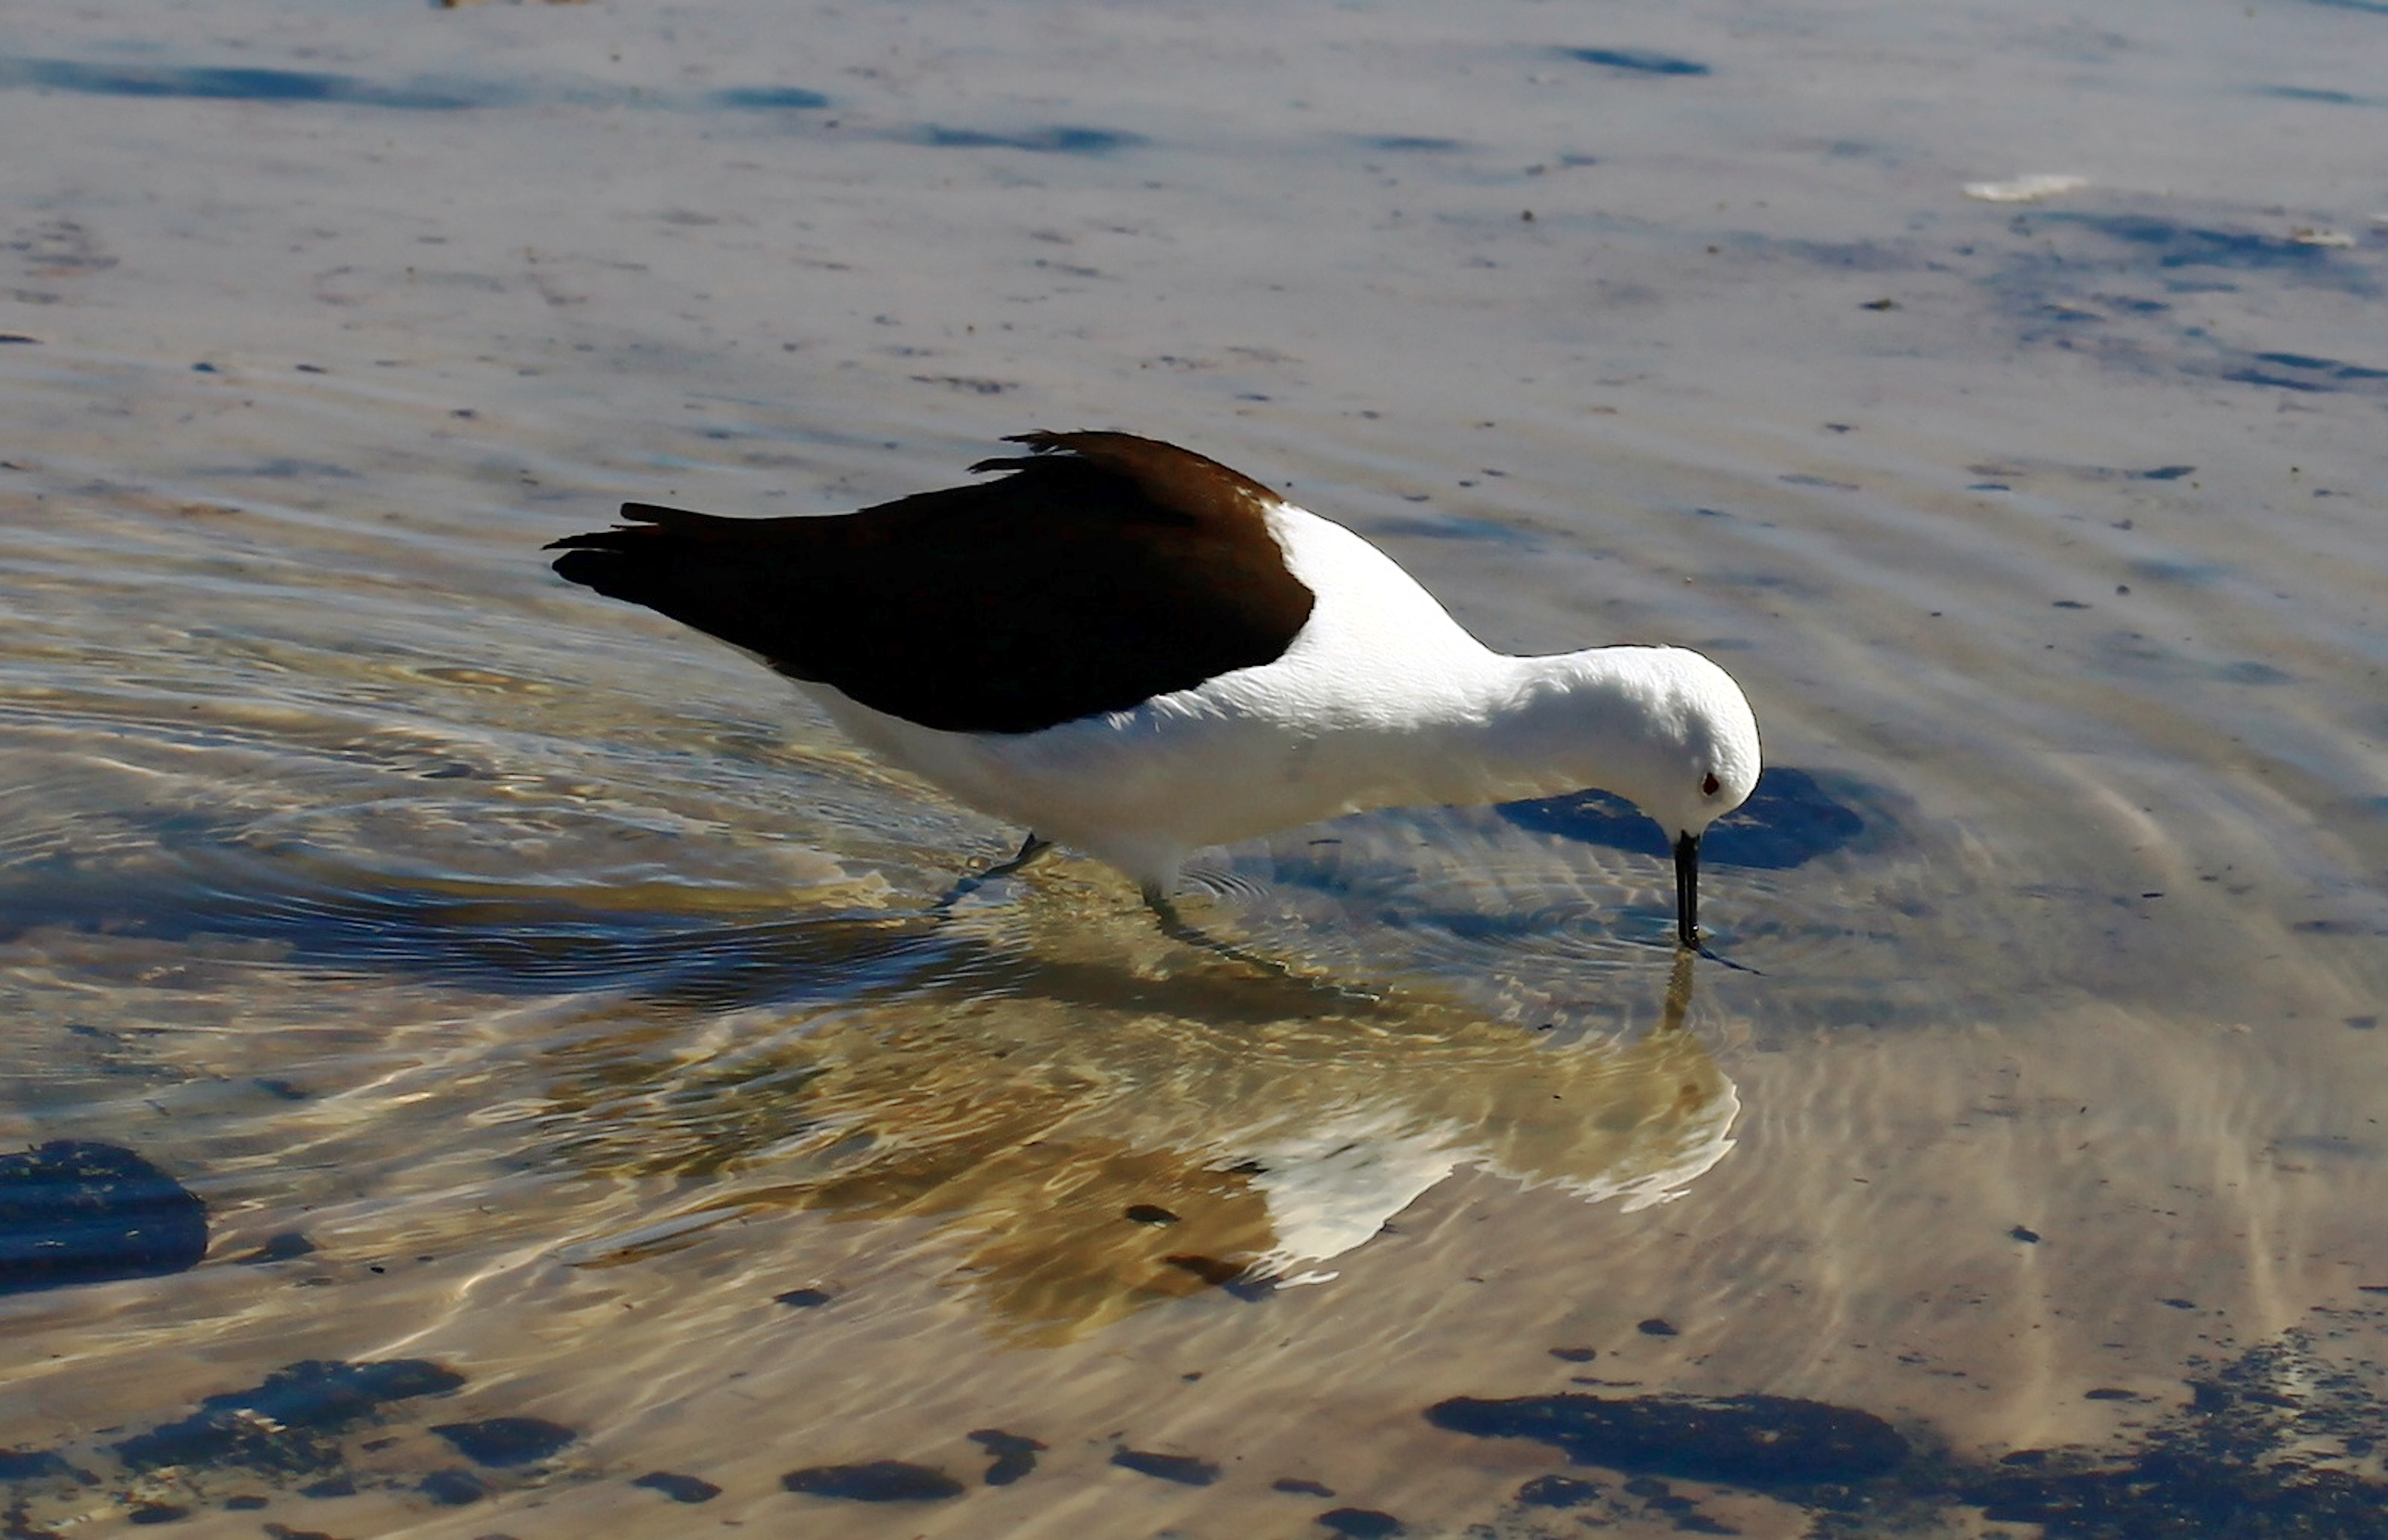

A much needed drink

An Andean Avocet has a much needed drink on the Chajnantor plateau in Chile. This bird was snapped near The Atacama Large Millimeter/submillimeter Array (ALMA).

Credit: ESO